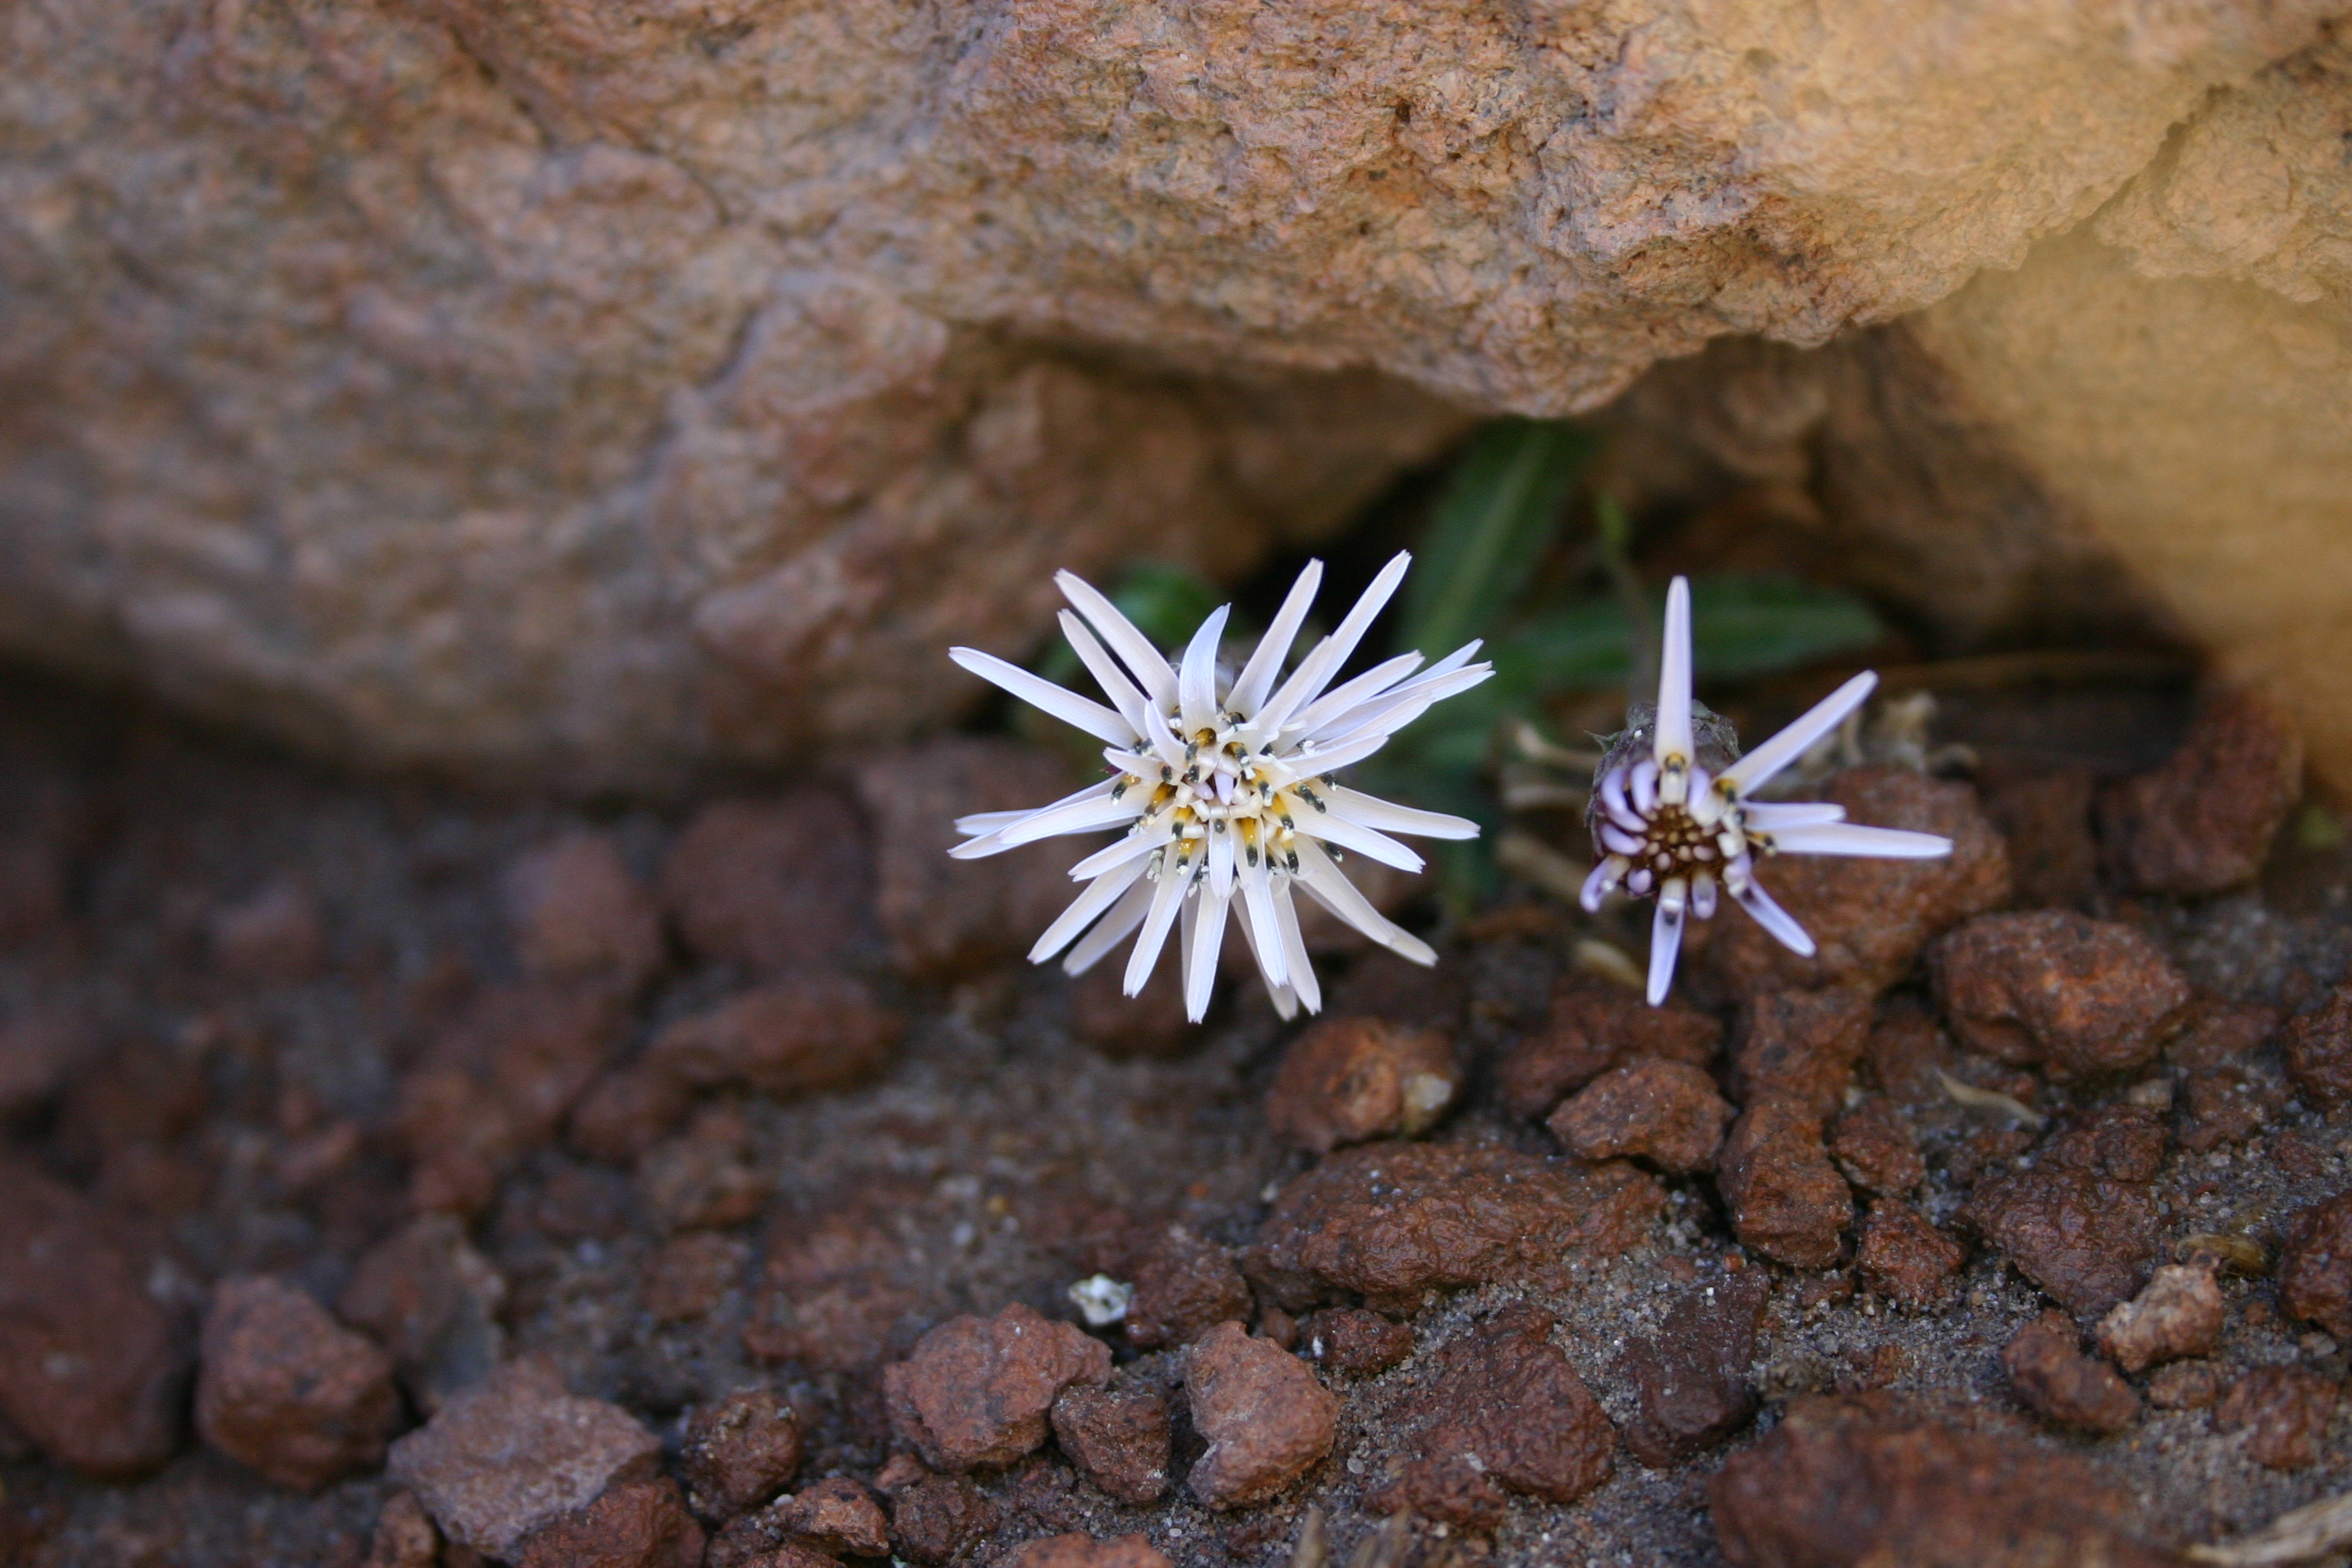

Flowers in the desert

There is life in one of the most inhospitable places on the planet !! In the photograph a Perezia Atacamensis.

Credit: ESO